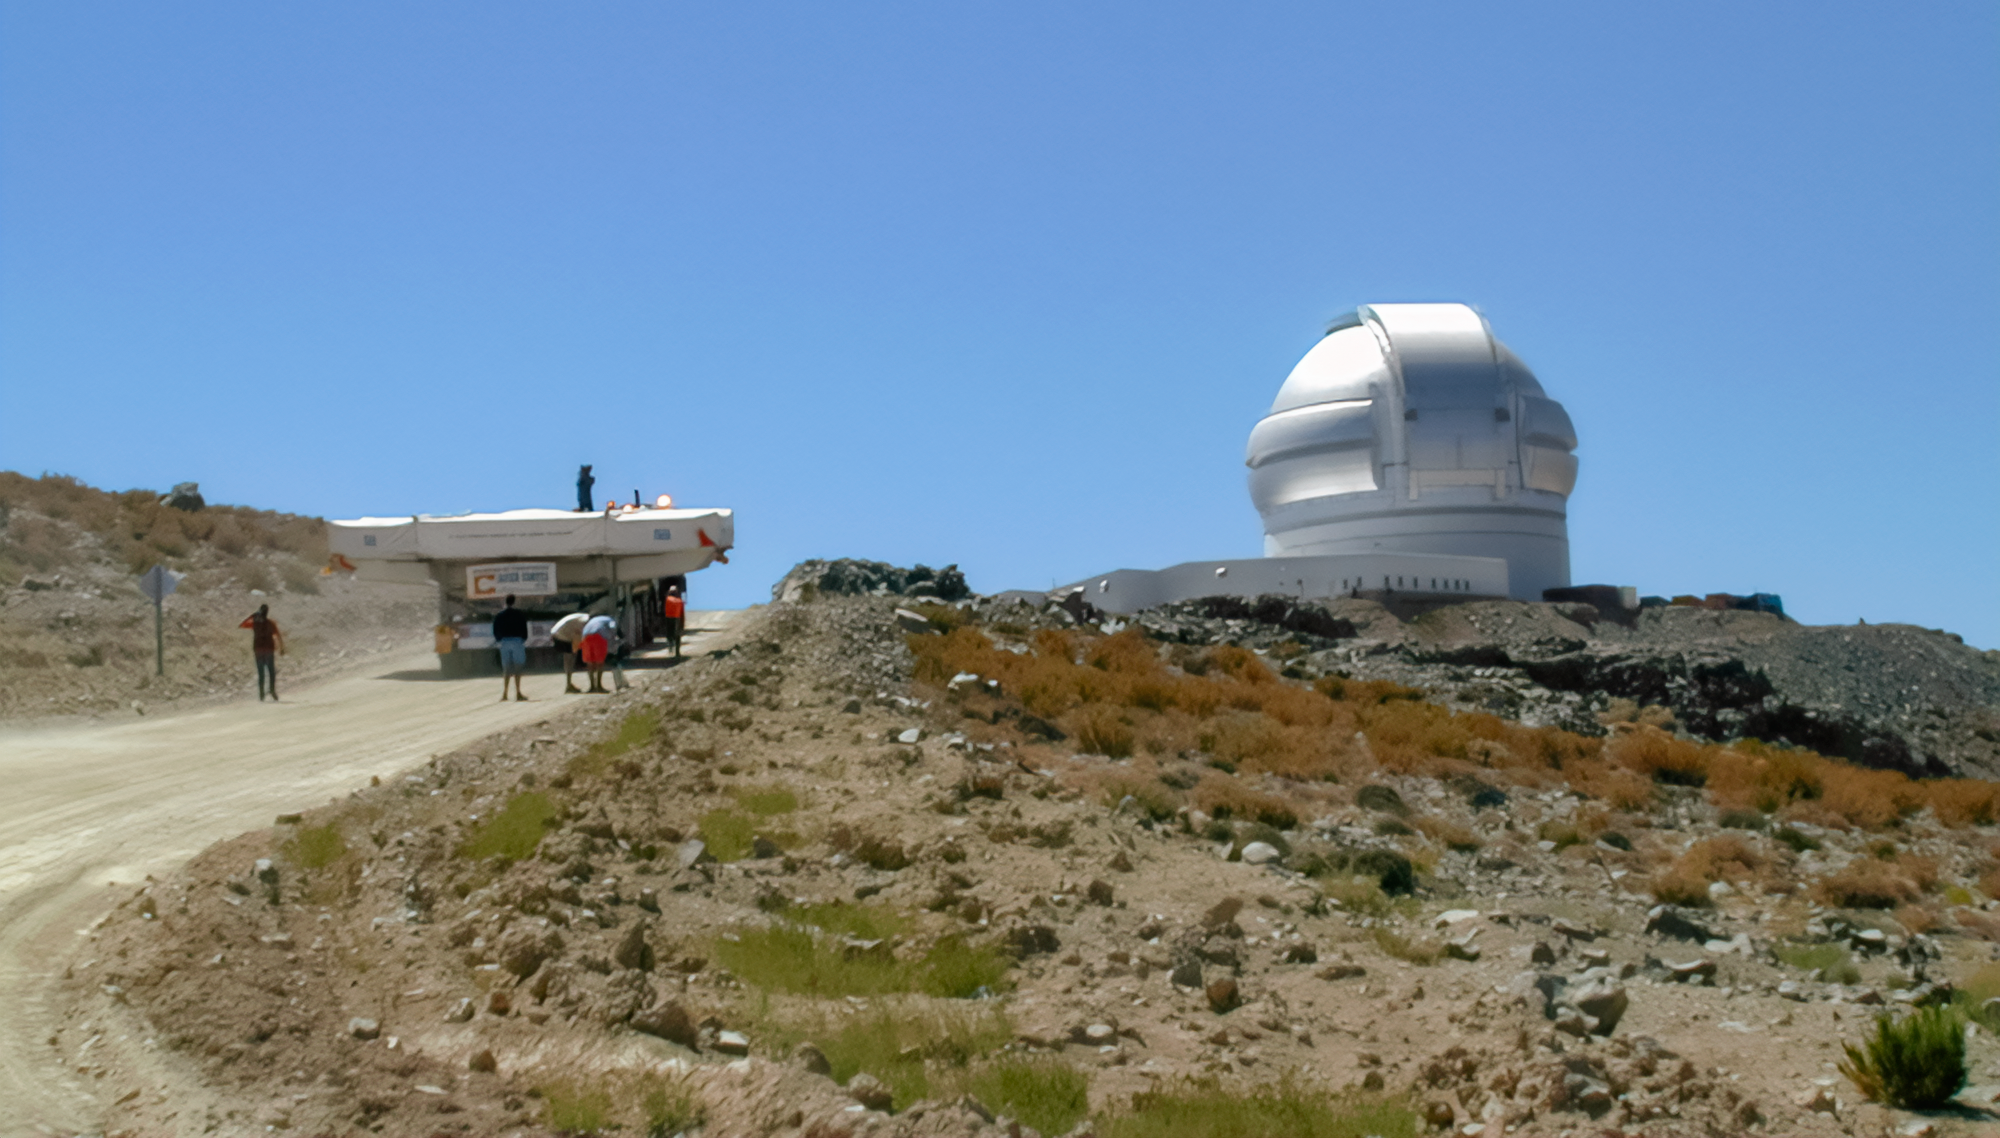

Gemini South Mirror to the Summit

Gemini South's 8.1-meter primary mirror makes its way to Cerro Pachón for installation in 2000.

Credit: International Gemini Observatory/NOIRLab/NSF/AURA